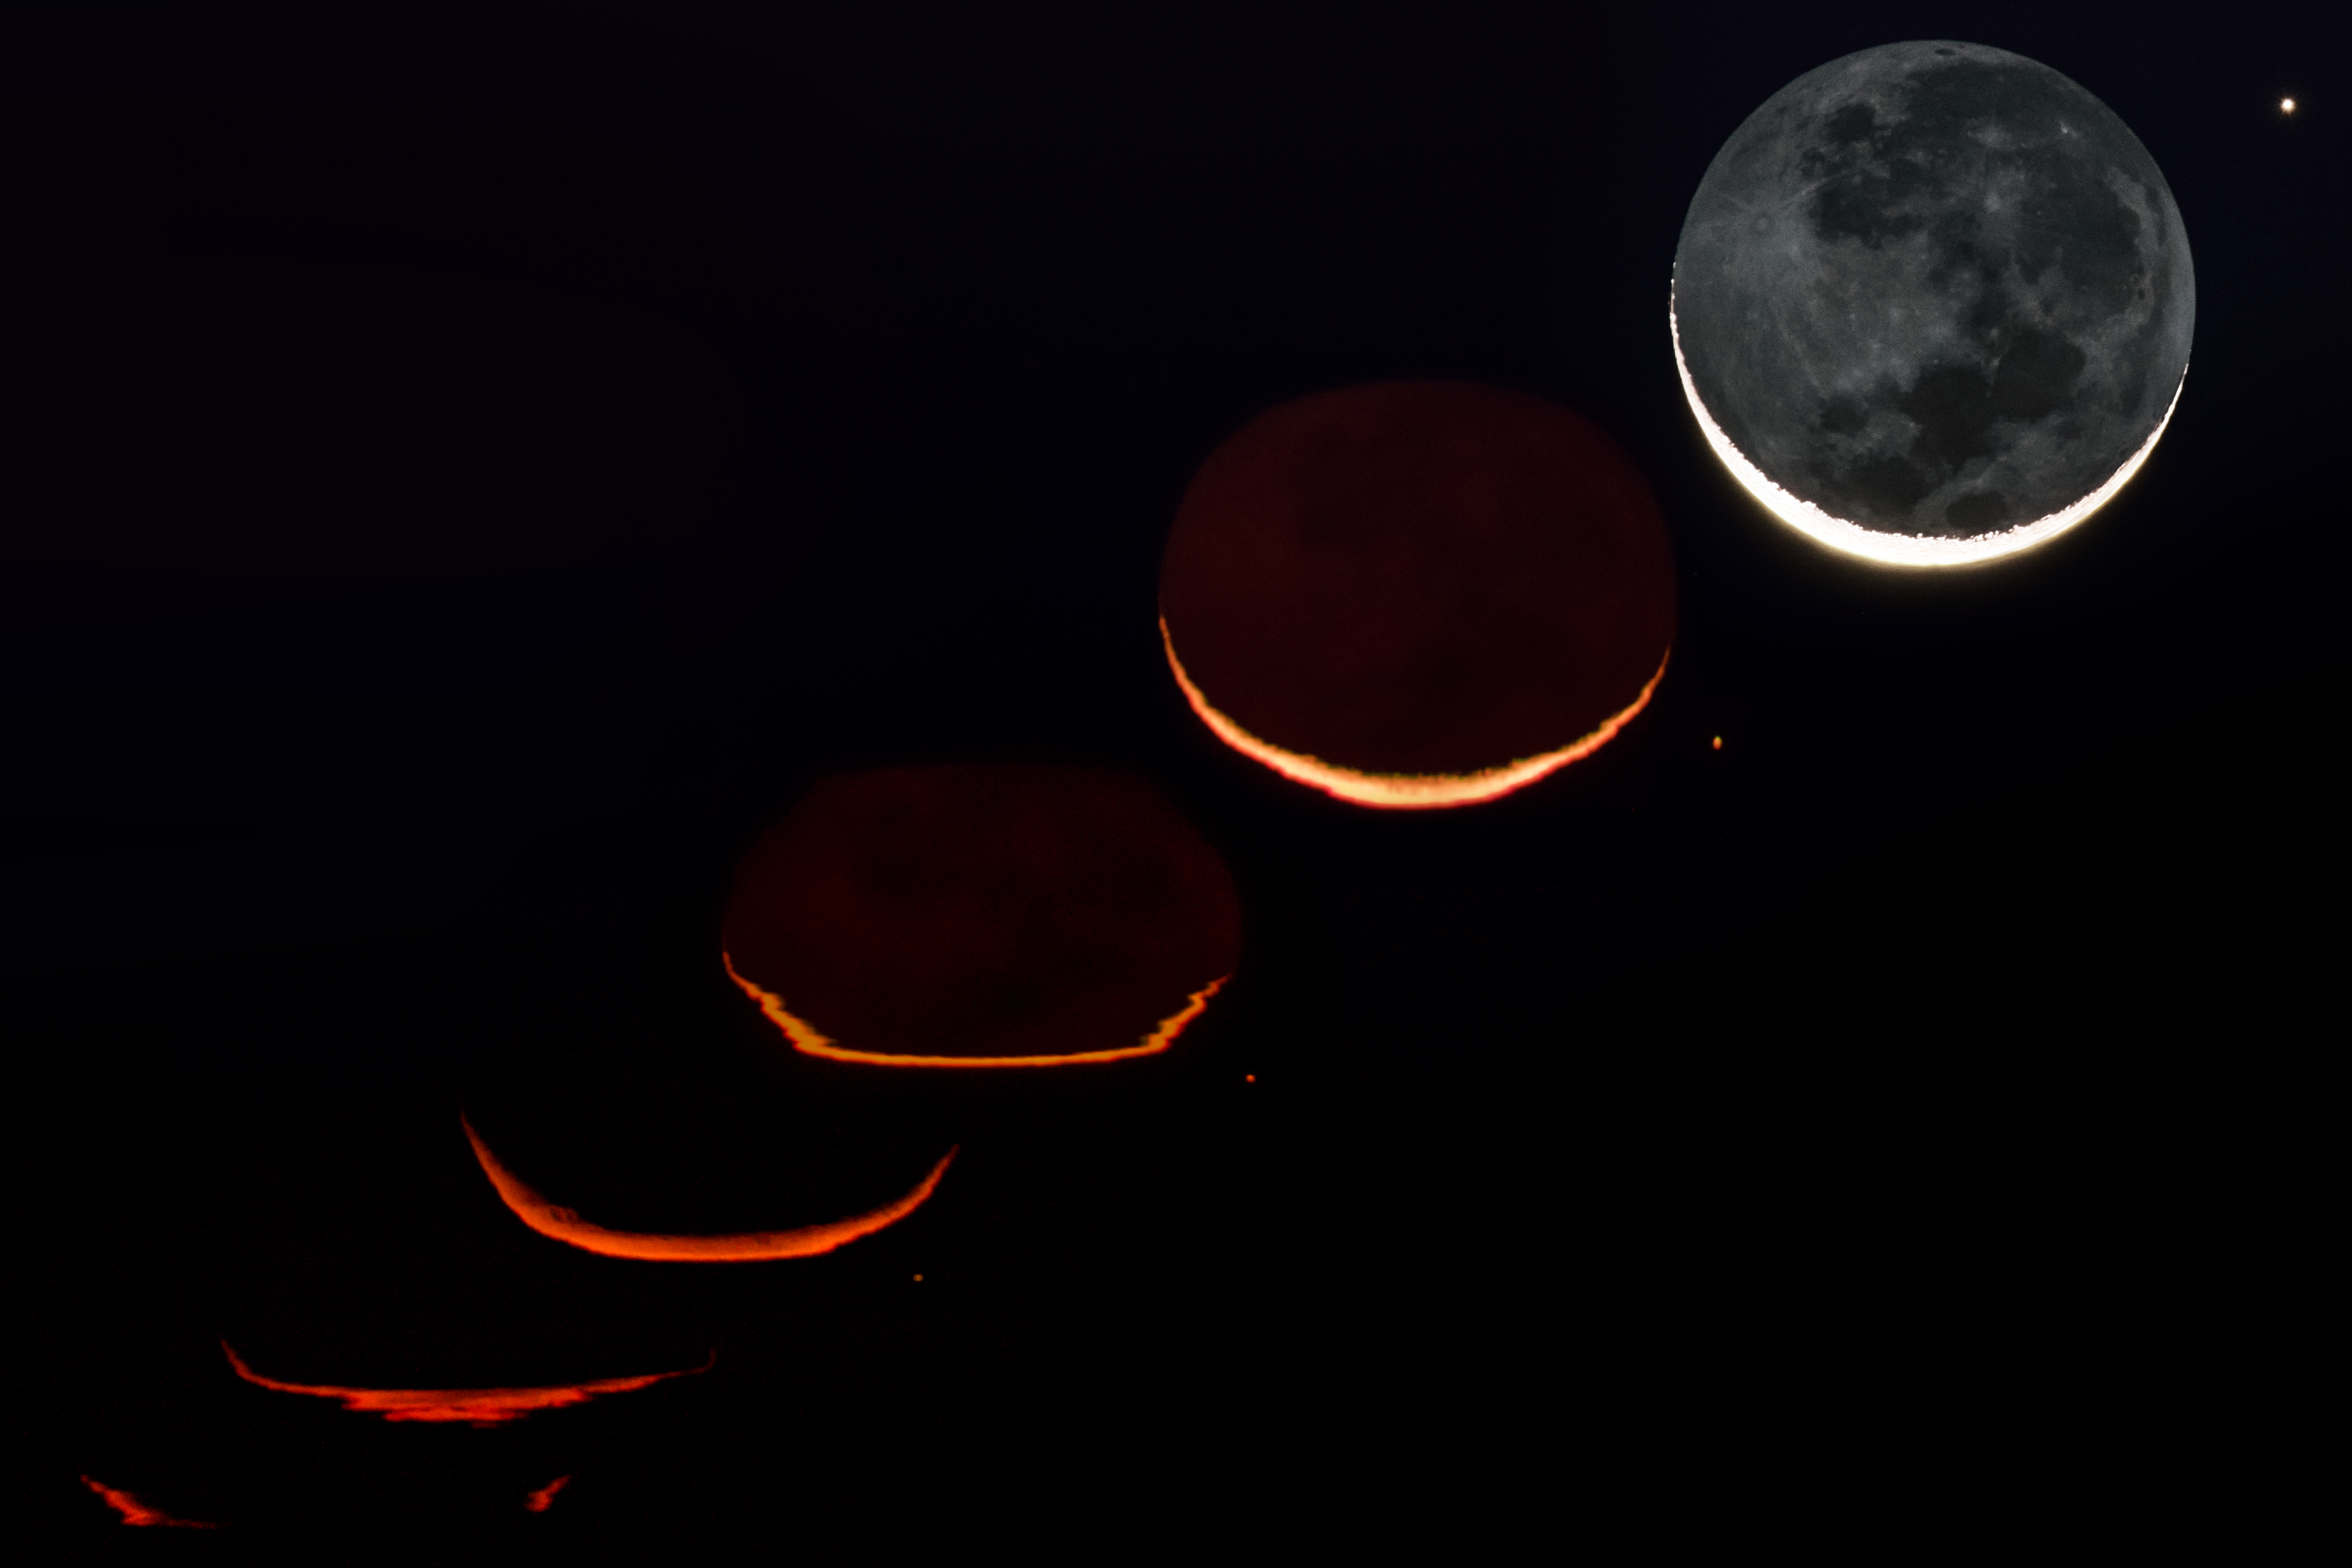

Moonrise

The Moon appears more red/orange as it first begins to rise due to scattering of light by Earths atmosphere. When we view the Moon on the horizon, the moonlight has to pass through a greater distance of the atmosphere to our eyes. By this time light on the blue end of the visible spectrum has been scattered away thus we only see the longer wavelengths of visible light, yellow, orange or red. When the Moon is directly overhead (as is pictured here in the last frame), the moonlight has to pass through less of the atmosphere and thus appears as usual.

Credit: A. Ghizzi Panizza/ESO